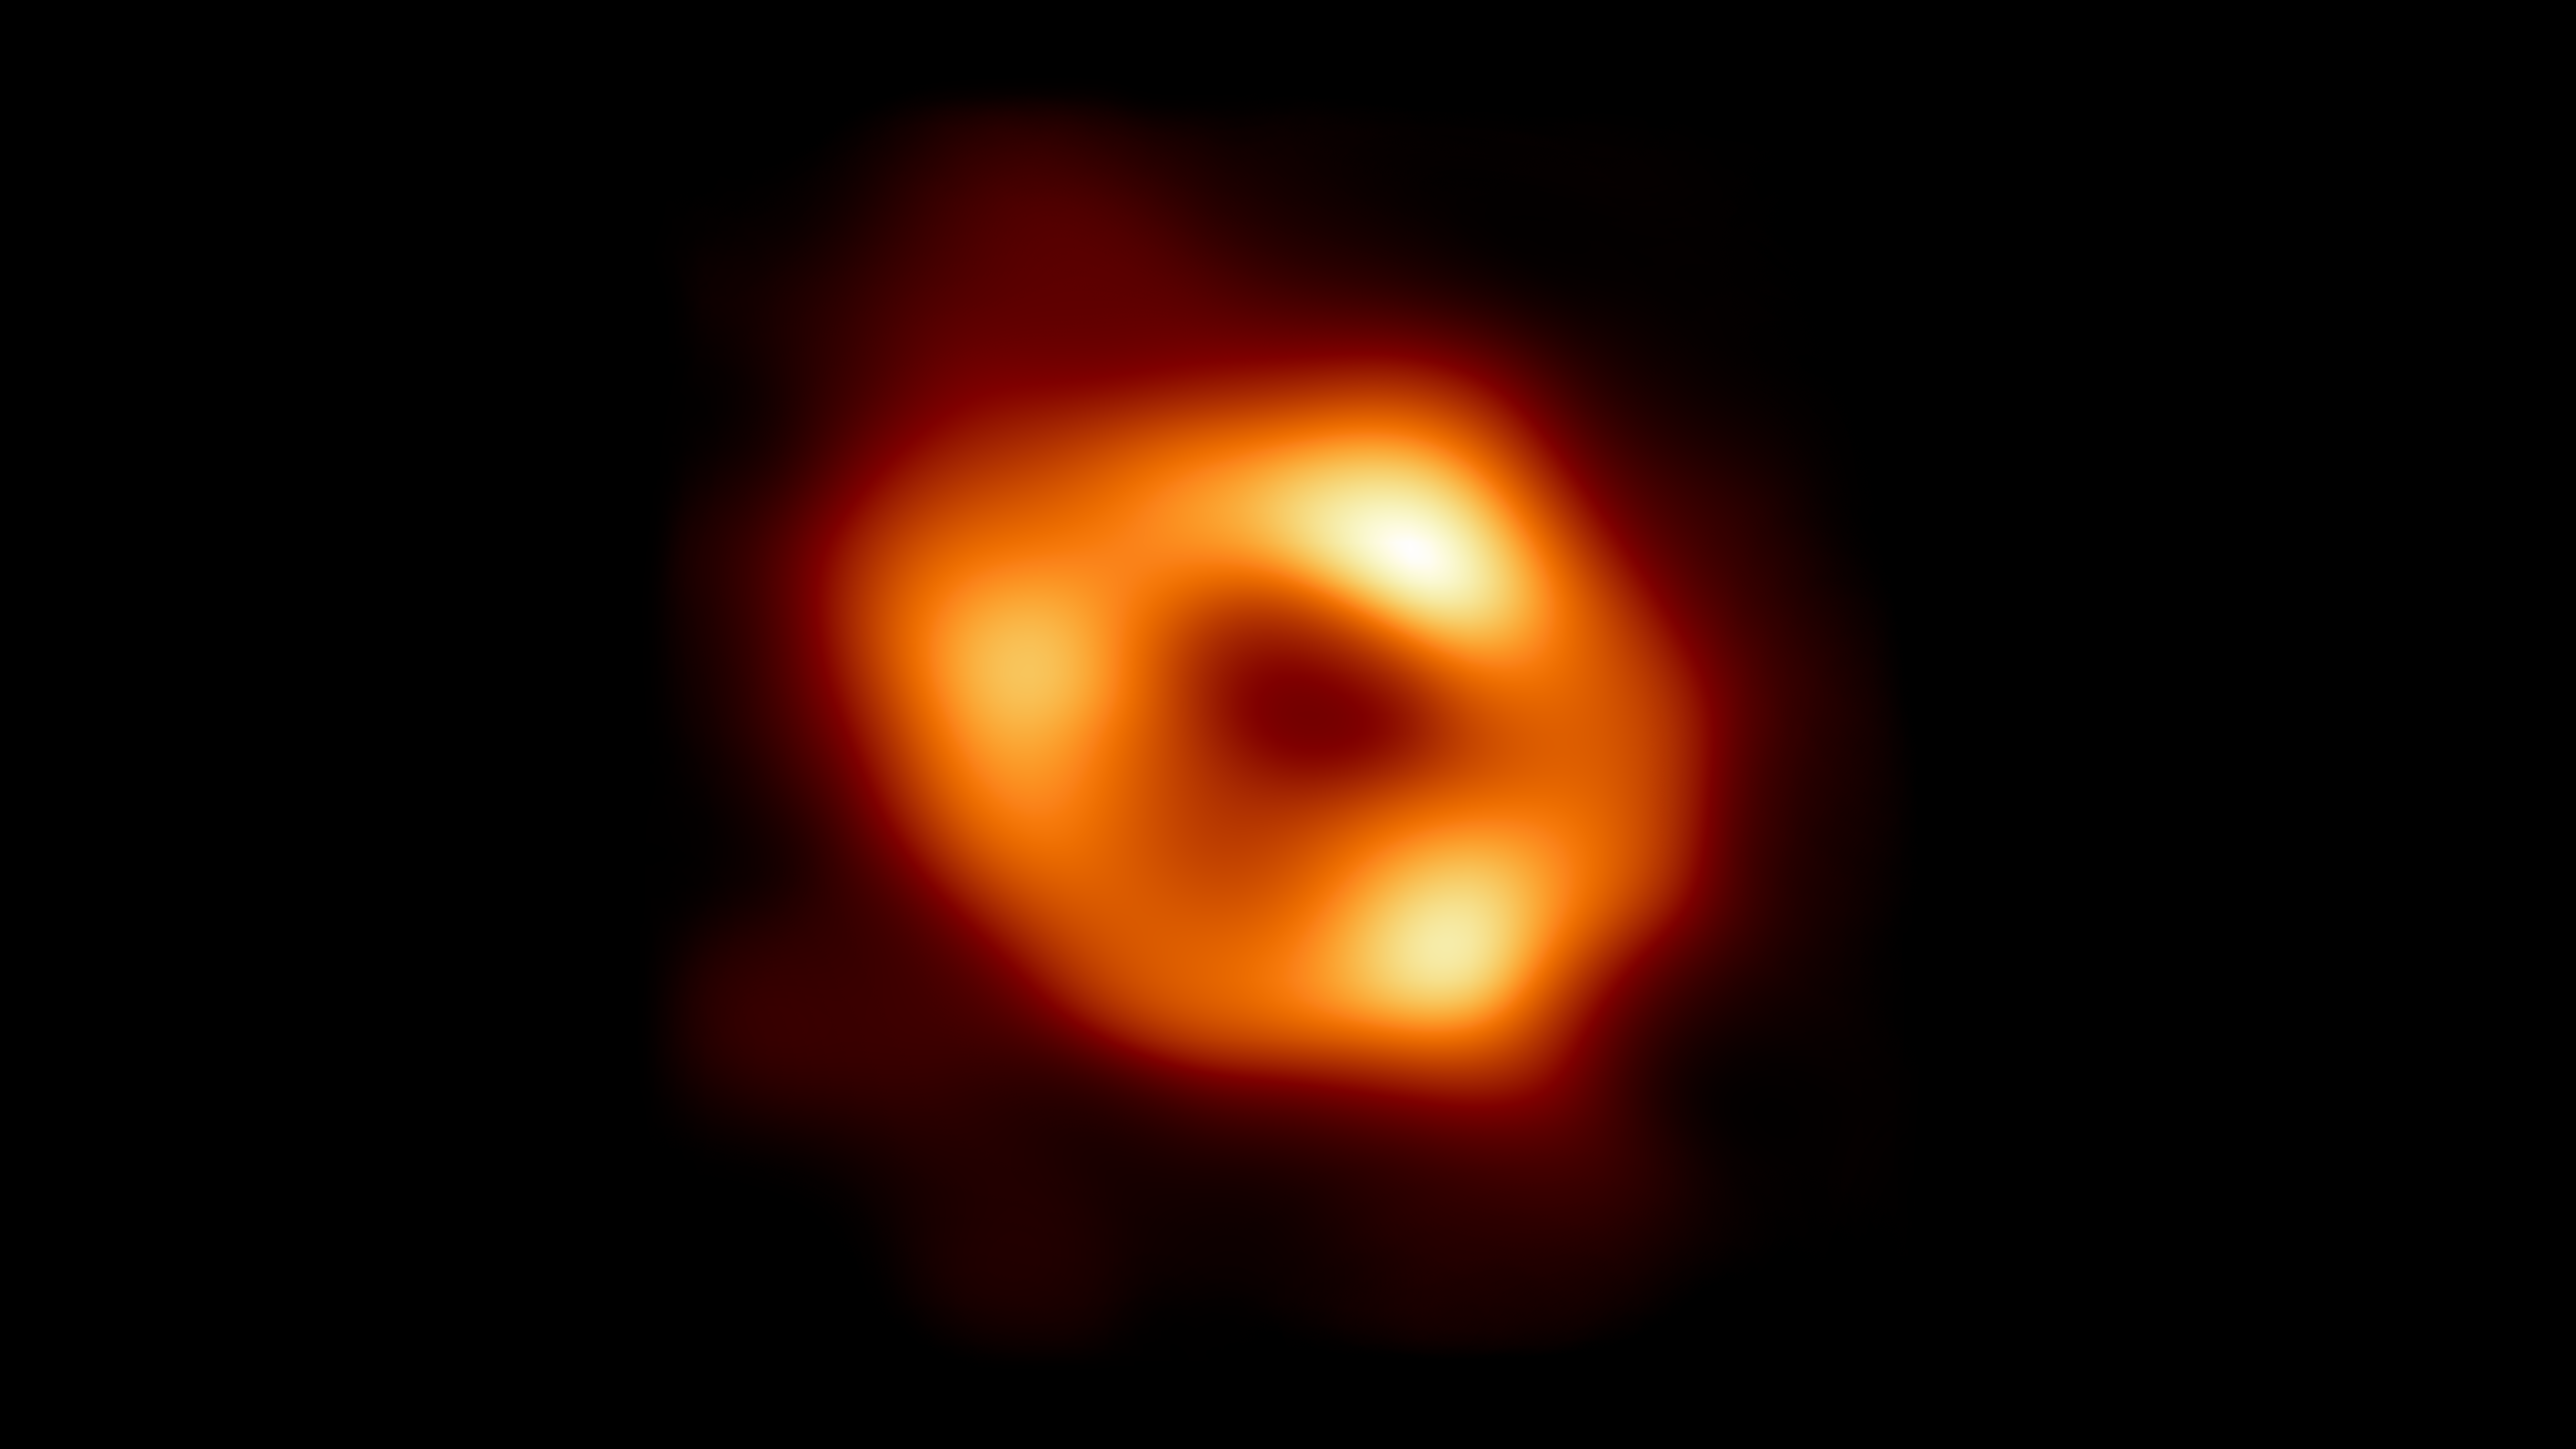

First image of our black hole (with wider background)

This is the first image of Sgr A*, the supermassive black hole at the centre of our galaxy, with an added black background to fit wider screens. It’s the first direct visual evidence of the presence of this black hole. It was captured by the Event Horizon Telescope (EHT), an array which linked together eight existing radio observatories across the planet to form a single “Earth-sized” virtual telescope. The telescope is named after the event horizon, the boundary of the black hole beyond which no light can escape.

Although we cannot see the event horizon itself, because it cannot emit light, glowing gas orbiting around the black hole reveals a telltale signature: a dark central region (called a shadow) surrounded by a bright ring-like structure. The new view captures light bent by the powerful gravity of the black hole, which is four million times more massive than our Sun. The image of the Sgr A* black hole is an average of the different images the EHT Collaboration has extracted from its 2017 observations.

In addition to other facilities, the EHT network of radio observatories that made this image possible includes the Atacama Large Millimeter/submillimeter Array (ALMA) and the Atacama Pathfinder EXperiment (APEX) in the Atacama Desert in Chile, co-owned and co-operated by ESO is a partner on behalf of its member states in Europe.

Credit: EHT Collaboration